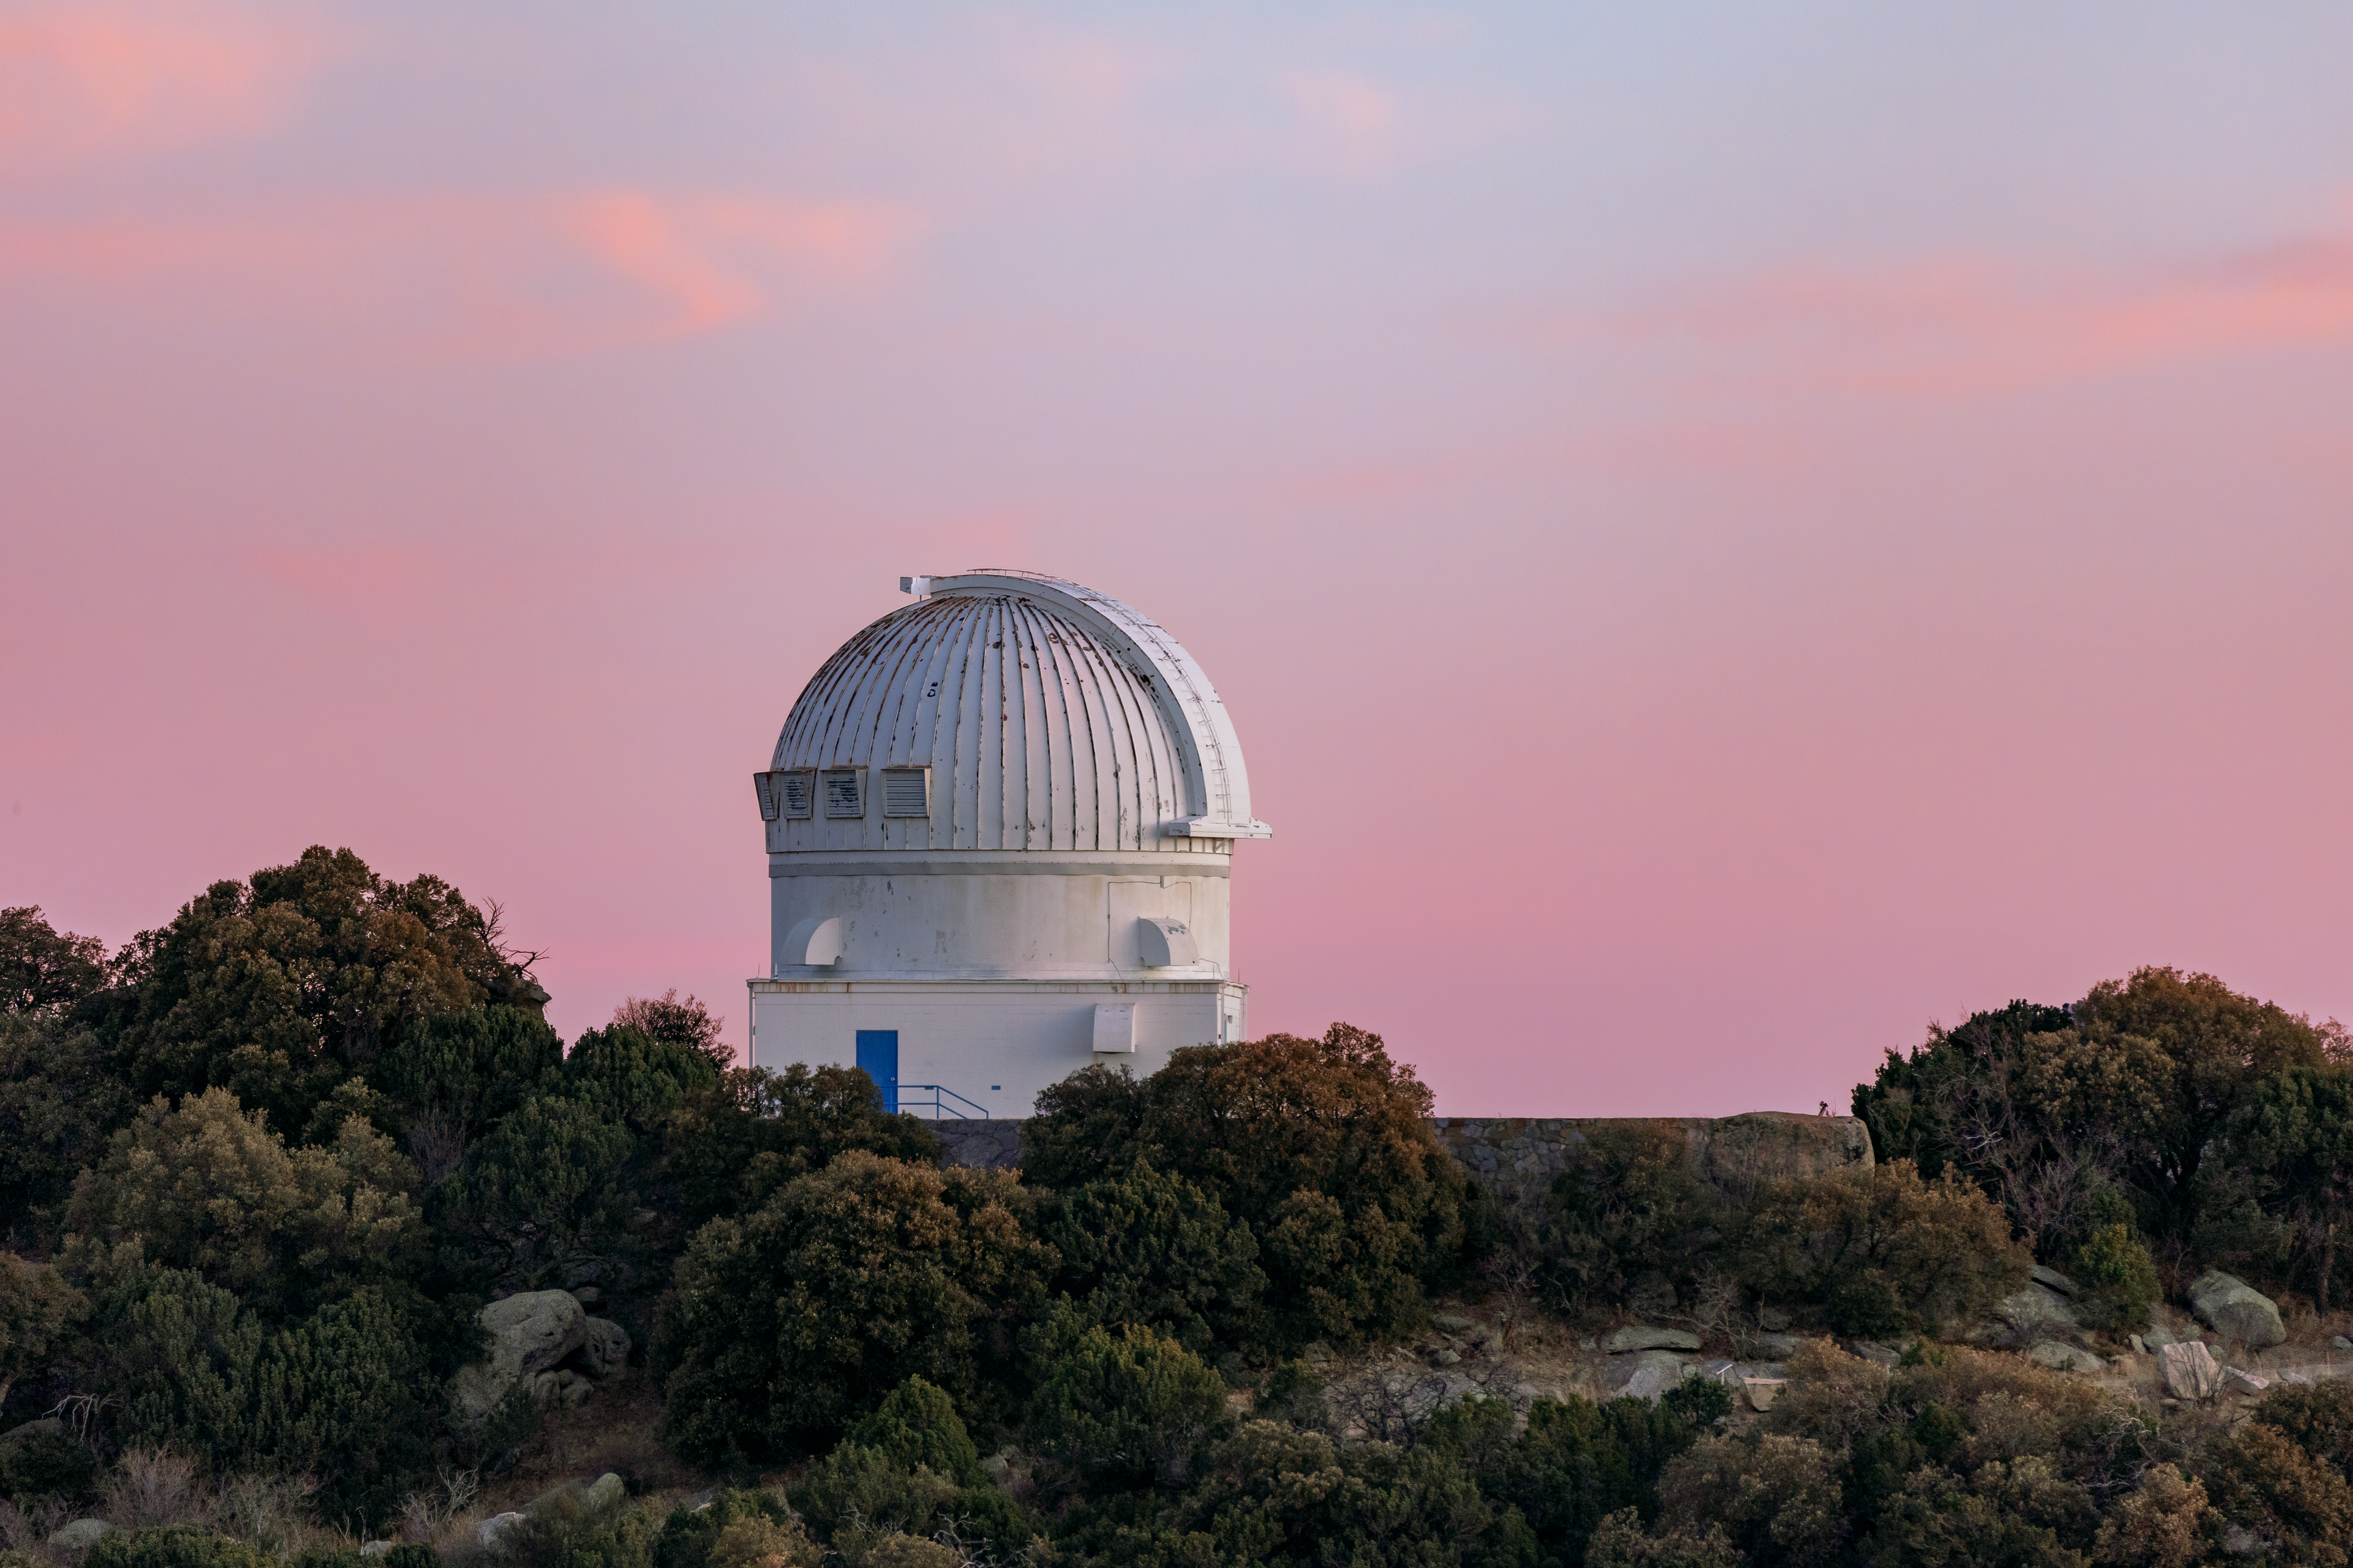

WIYN 0.9-meter Telescope Sunset

The WIYN 0.9-meter Telescope against a sunset backdrop on Kitt Peak National Observatory in Arizona.

Credit: KPNO/NOIRLab/NSF/AURA/T. Slovinský